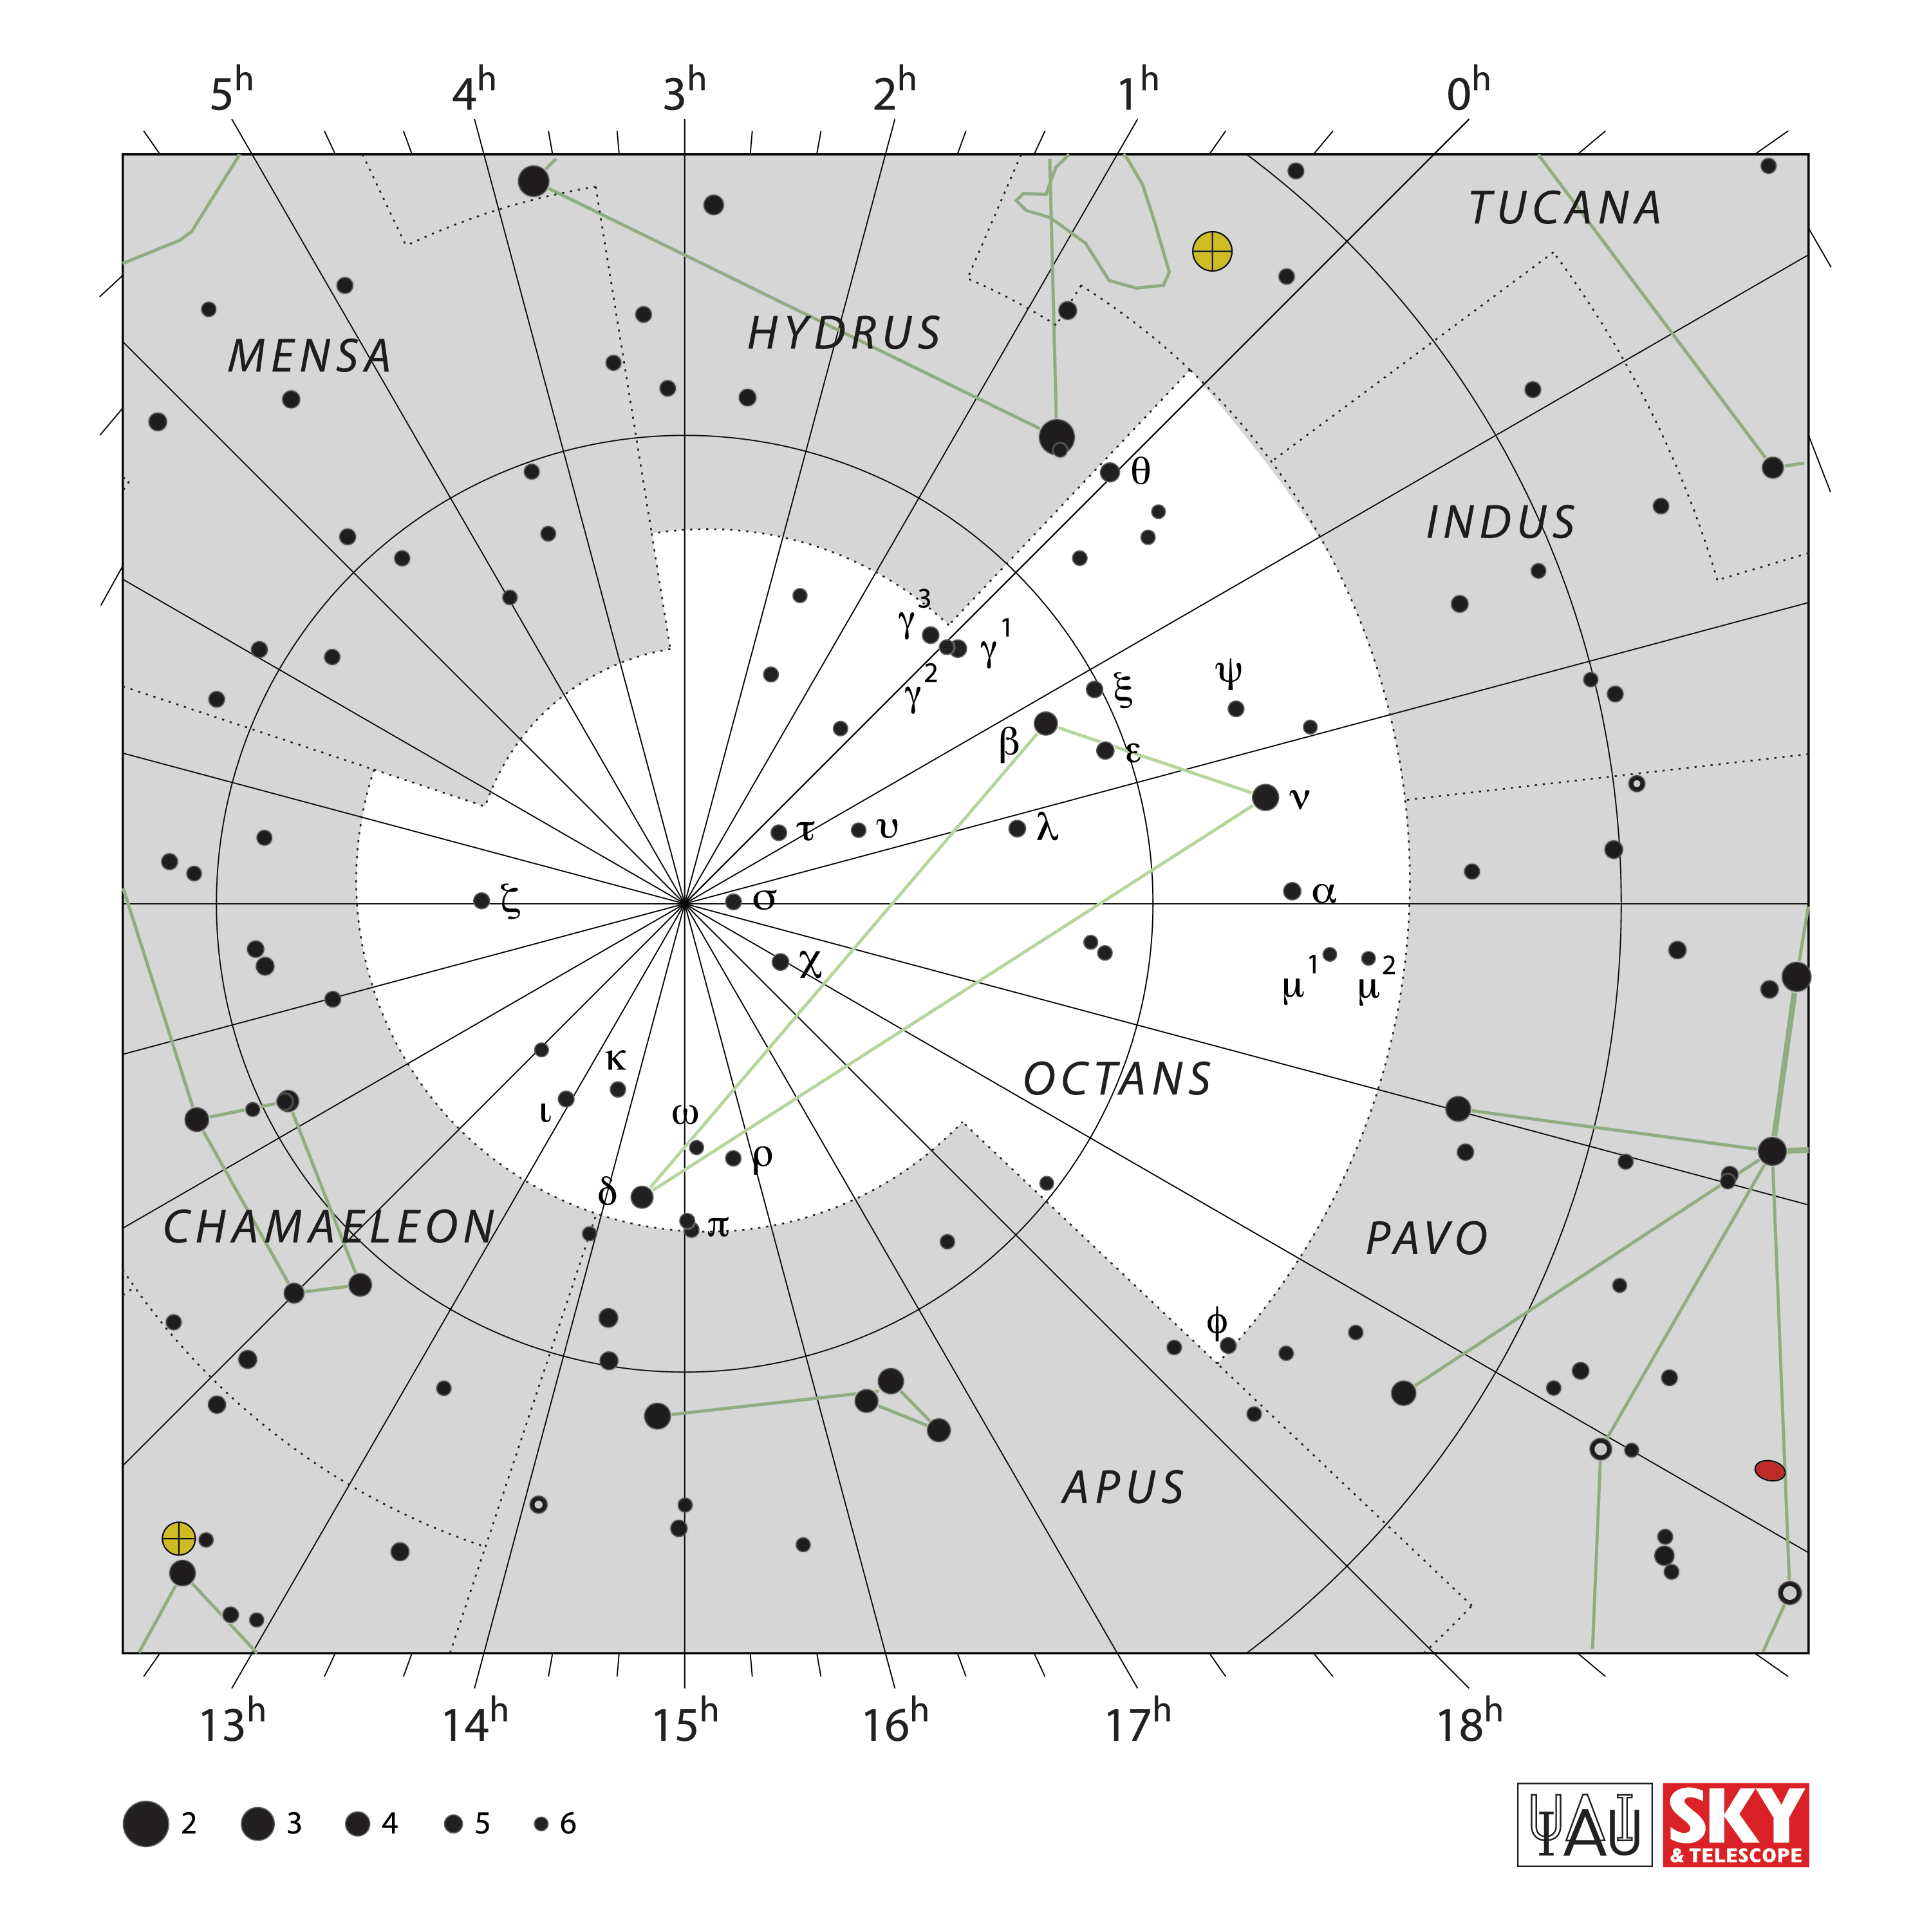

Octans

Credit: IAU and Sky & Telescope